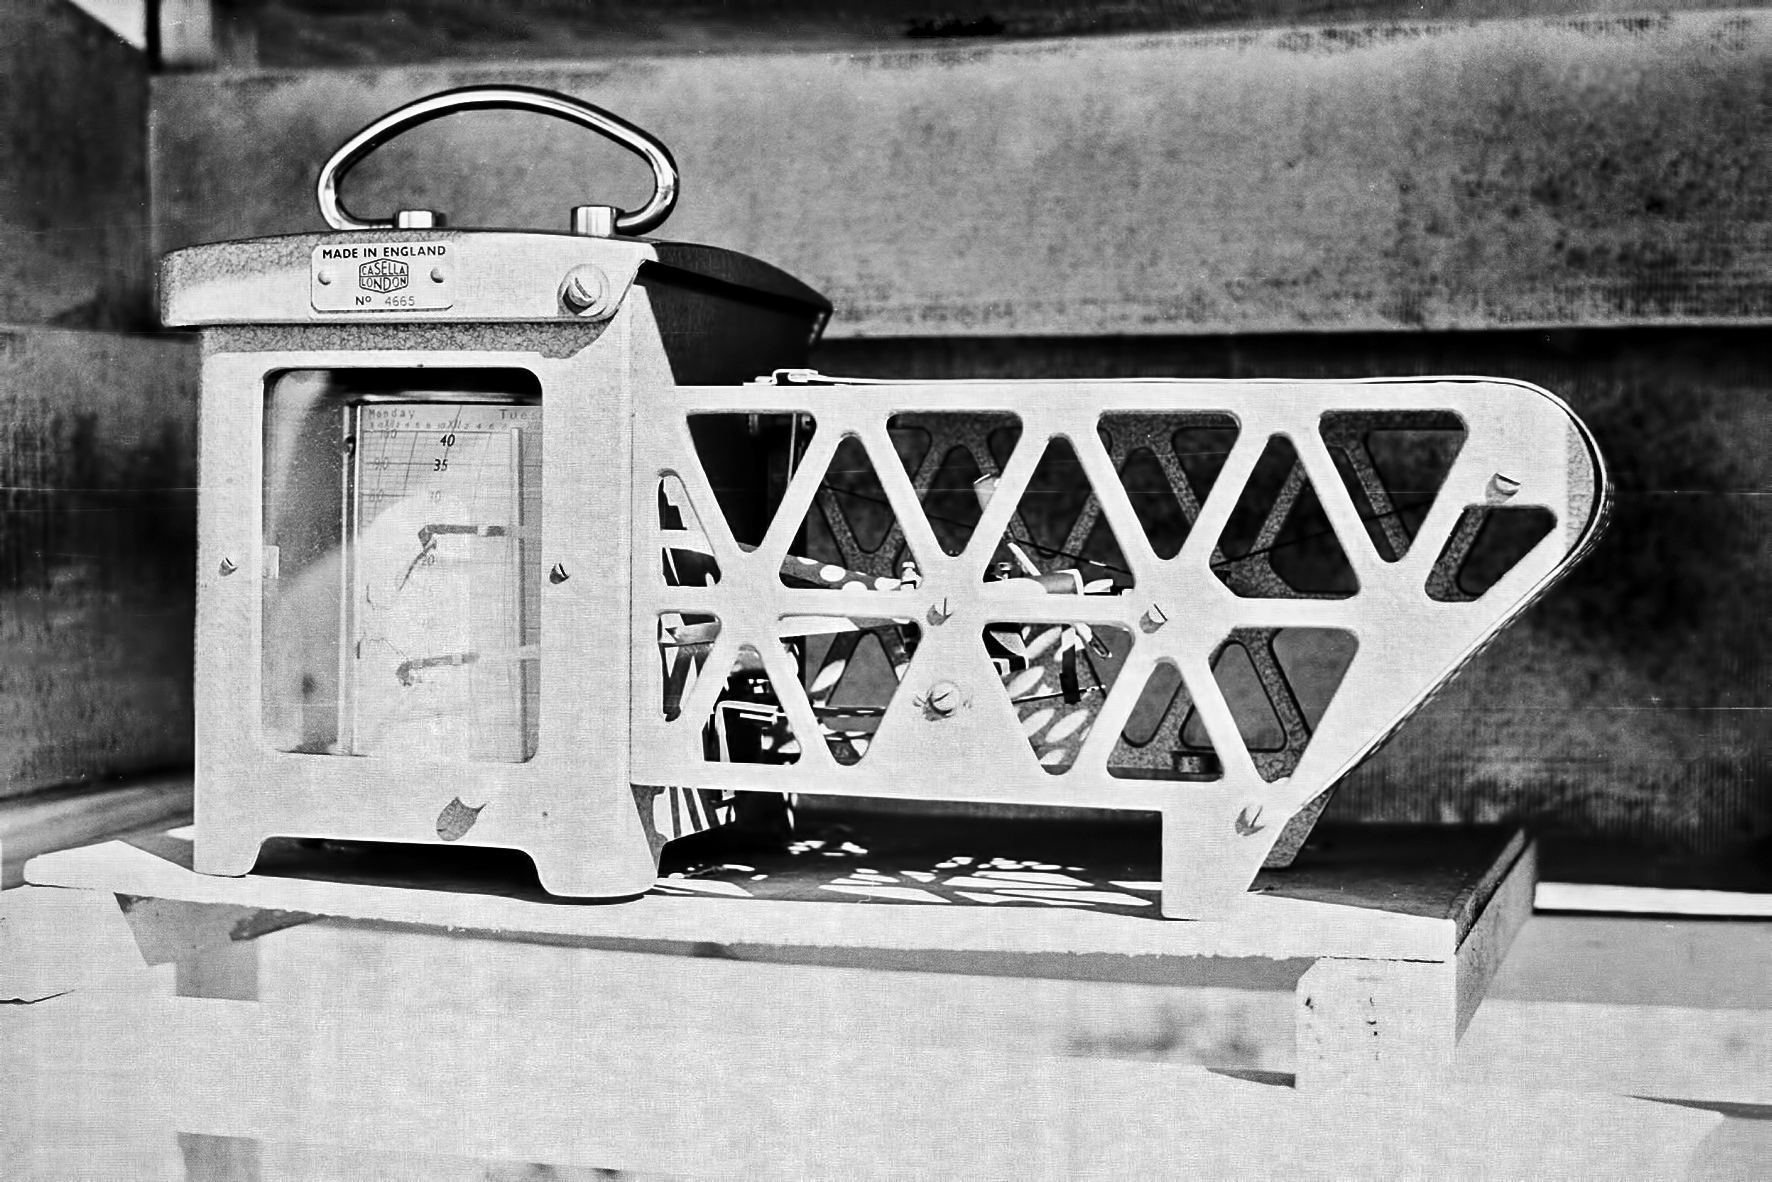

Equipment at Rockdale Mountain

Image of the Rockdale Mountain observing site in South Africa from ESO’s testing expedition in the early 1960s.

Credit: ESO/J.Doornenbal